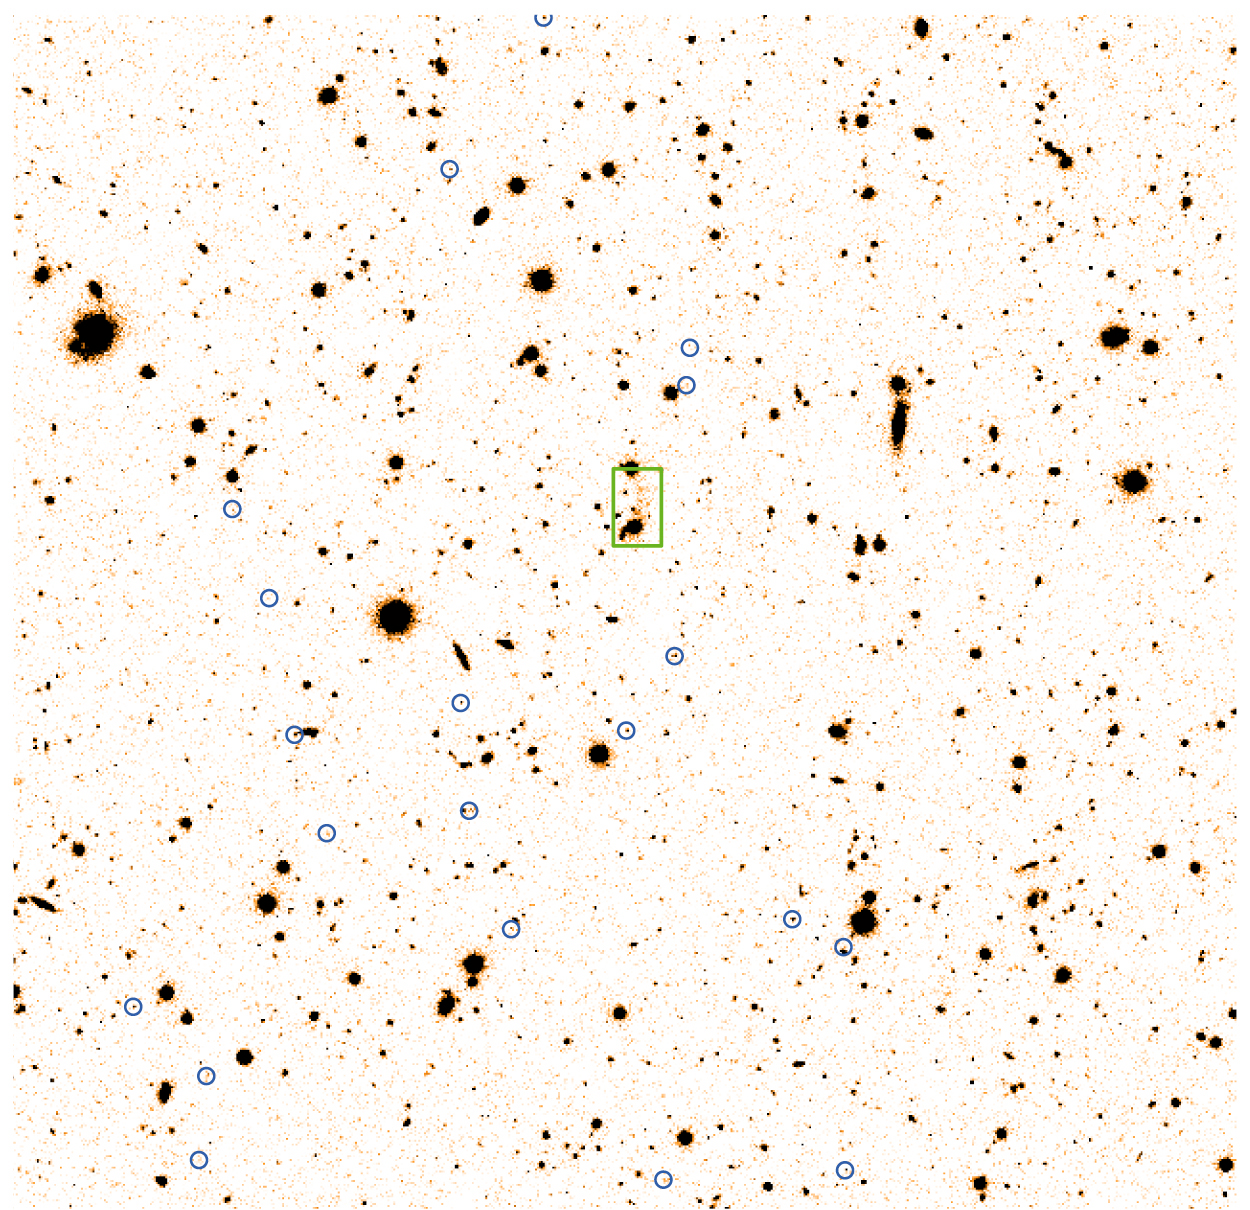

Faint, distant cluster of galaxies

The image shows the sky region near the powerful radio galaxy TN J1338-1942 at a redshift of 4.1. The photo is a "negative" rendering (the objects are dark on a bright background) of an image obtained with the FORS2 multi-mode instrument on the 8.2-m VLT KUEYEN telescope (ESO Paranal Observatory, Chile) through a narrow-band optical filter, centered at the wavelength of the redshifted Lyman-alpha line.

The 20 galaxies that have been confirmed to be emitting the sharp colours due to glowing hydrogen gas at the distance of the radio galaxy are encircled in blue.

The green rectangle marks the radio galaxy, from which a stream of hydrogen gas stretches to the northwest, over a distance of about 300,000 light-years. The size of the sky field corresponds to about 10 million light-years at the distance of these galaxies. North is up and East is left.

The image is derived from from FORS2-exposures, obtained on March 25 and 26, 2001, using a narrow-band optical filter (peak at 619.5 nm with transmission 80%, FWHM 6.0 nm). The total exposure time was 33300 seconds (9 hrs 15 min). The field-of-view of the final image is 6.4 x 6.2 arcmin2, corresponding to about 3 Mpc on each side. The frames were obtained in photometric conditions, and the image quality in the combined frame is 0.65 arcsec.

Credit: ESO